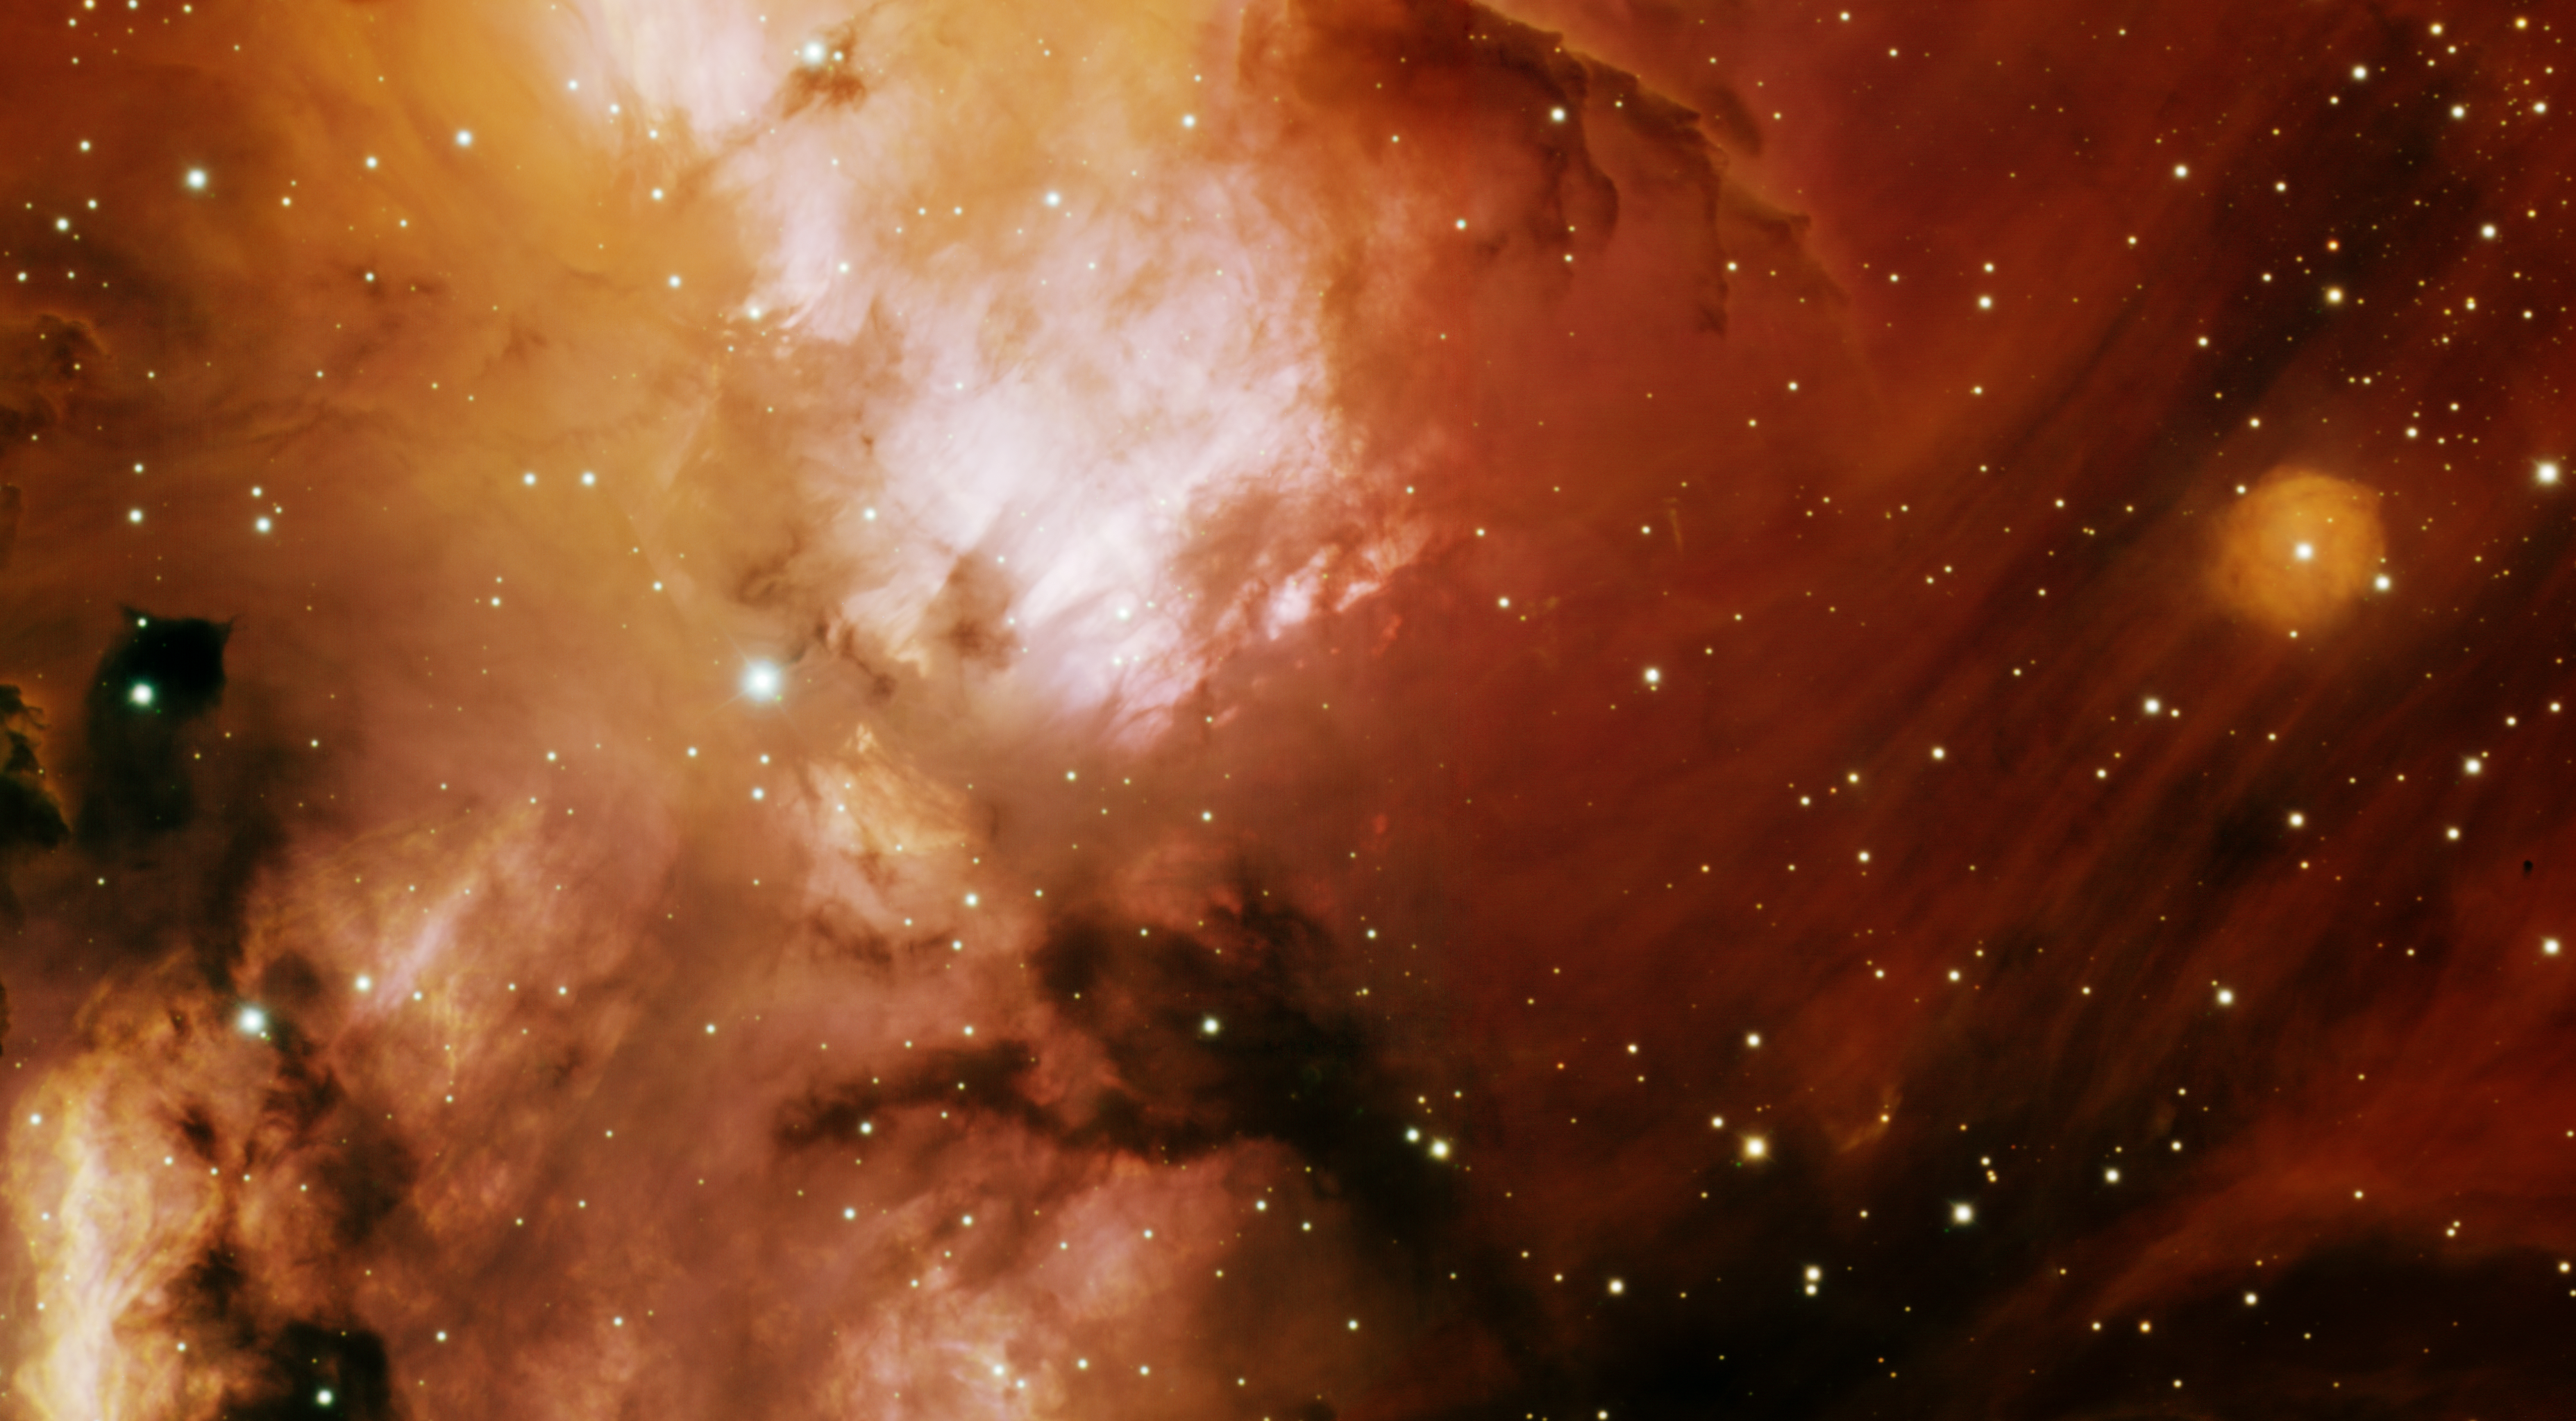

NGC 3582 - The Heart of a Stellar Nursery

At the heart of a star-forming region called RCW 57, this image shows the complex interaction of interstellar gas and dark dust clouds among newly formed stars. The glowing gas is energized by ultraviolet radiation from the young stars. The intricate wispy structures in the cloud are formed by radiation from the young stars and the explosions of nearby, very massive stars that have exceptionally short lives compared to stars like our sun. A study by M. Maercker in 2006 revealed that the region is overly abundant with massive star formation with over 33 star-forming regions in the extended area at the end stages of formation. This region of the sky is only visible from observers in the southern hemisphere and is a popular showpiece for small telescopes and binoculars in the far-southern constellation of Carina. The Gemini image was obtained with the Gemini Multi-Object Spectrograph at the Gemini South telescope using two pointings to make a mosaic image that has a field of view of 9.0 x 5.0 arcsminutes. The exposures were taken through three narrowband filters: [OIII] (blue), [SII] (green) and H-alpha (red).

Credit: International Gemini Observatory